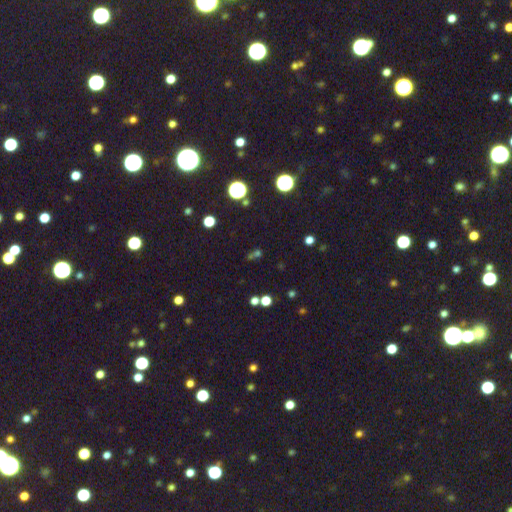

Gamma Ray Burst

The Optical Transient of Gamma Ray Burst 011121 The blue dot in the center of this image (shown by the arrow) is the optical light signature of Gamma Ray Burst 011121. The gamma ray burst briefly appeared brighter than the rest of the Universe in gamma rays, before rapidly fading away. The burst was also detected in X-rays by the BeppoSAX satellite, which provided the burst's position in the sky with sufficient accuracy for ground-based telescopes to detect and image the gamma ray burst in the ultraviolet, optical, infrared and radio. This optical image, taken with the National Science Foundation's Blanco 4-meter telescope at Cerro Tololo Inter-American Observatory in Chile during the morning of 23 November 2001, shows the optical transient a day and a half after the initial burst. The transient had faded in brightness from its peak by more than a factor of 100 in that period of time. The reddish dot adjoining the gamma ray burst, at its lower left, is probably the core of the galaxy in which the gamma ray burst occurred. For further information about NOAO's efforts to follow-up these incredibly energetic extragalactic explosions, see http://www.noao.edu/noao/grb

Credit: M. Brown, R. Schommer, K. Olsen, B. Jannuzi, A. Dey (NOAO), A. Fruchter, J. Rhoads (STSci) AURA/NSF